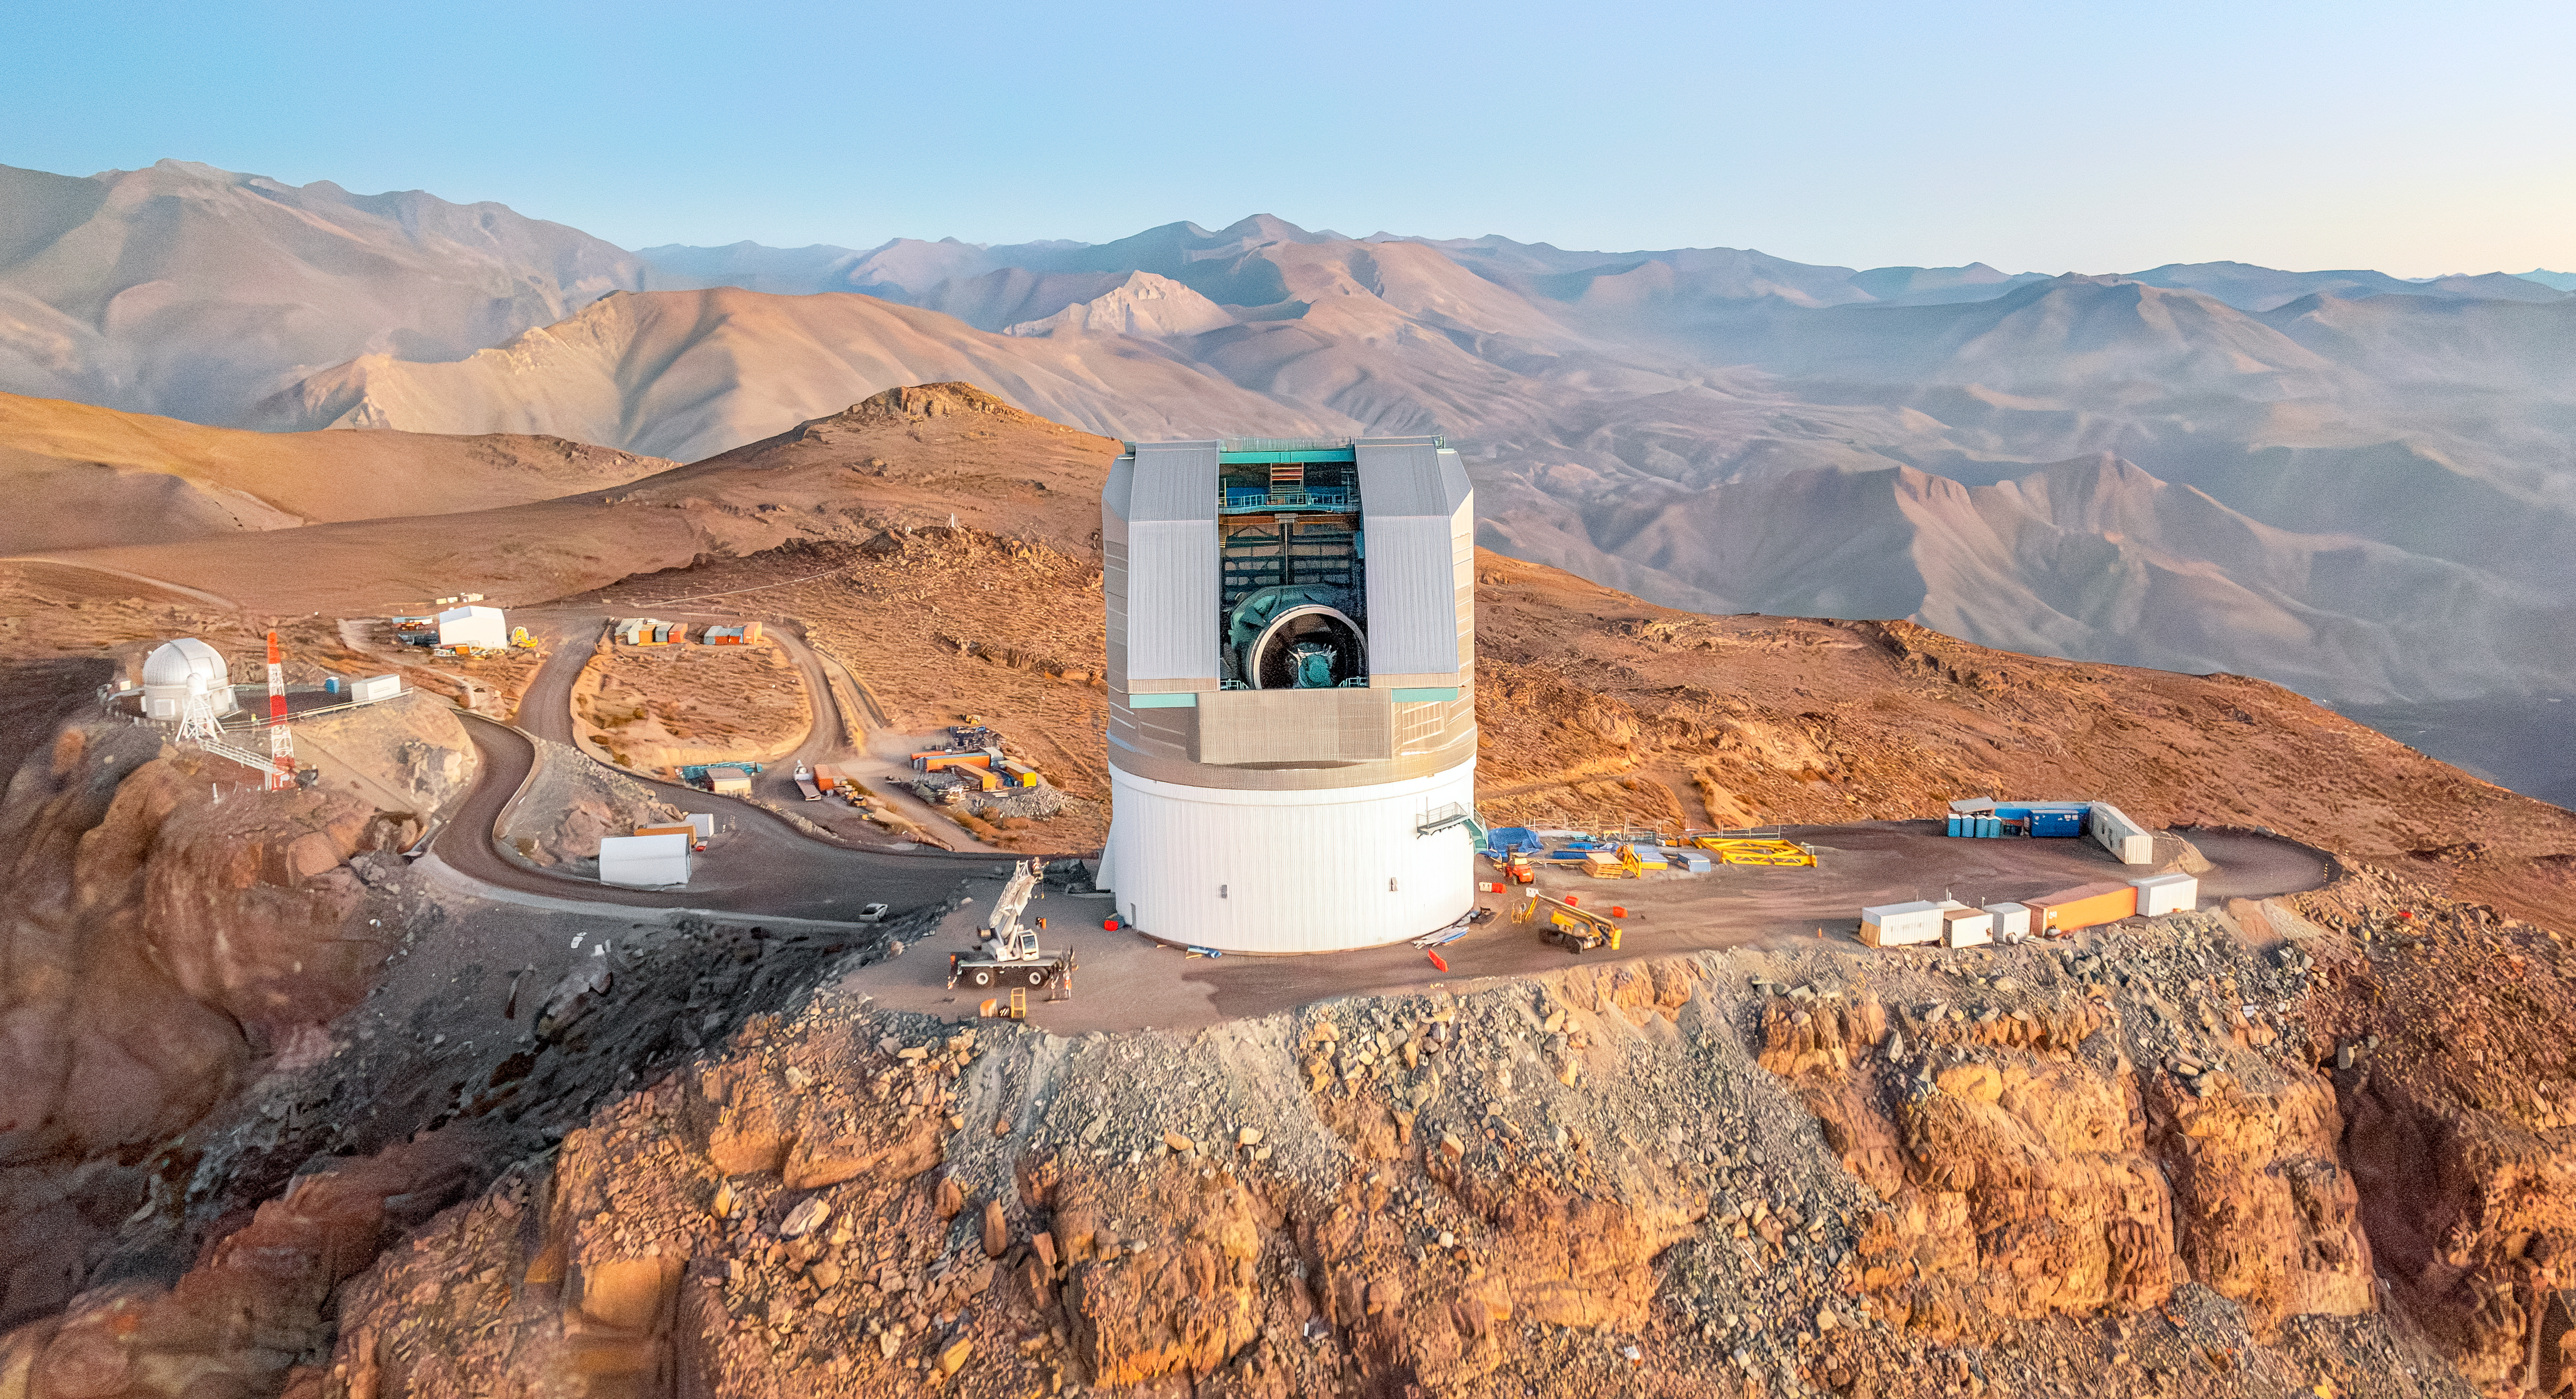

Rubin Observatory March 2024

Rubin Observatory from above on its desert summit site, with a vast expanse of desert mountains receding into the background. Rubin's long white service building is hidden from view, so the observatory appears as a silver cap on top of a white cylinder. The dome shutter is open, and the silver upper support ring of the telescope ring is partially visible.

Credit: RubinObs/NOIRLab/SLAC/NSF/DOE/AURA/A. Pizarro D.